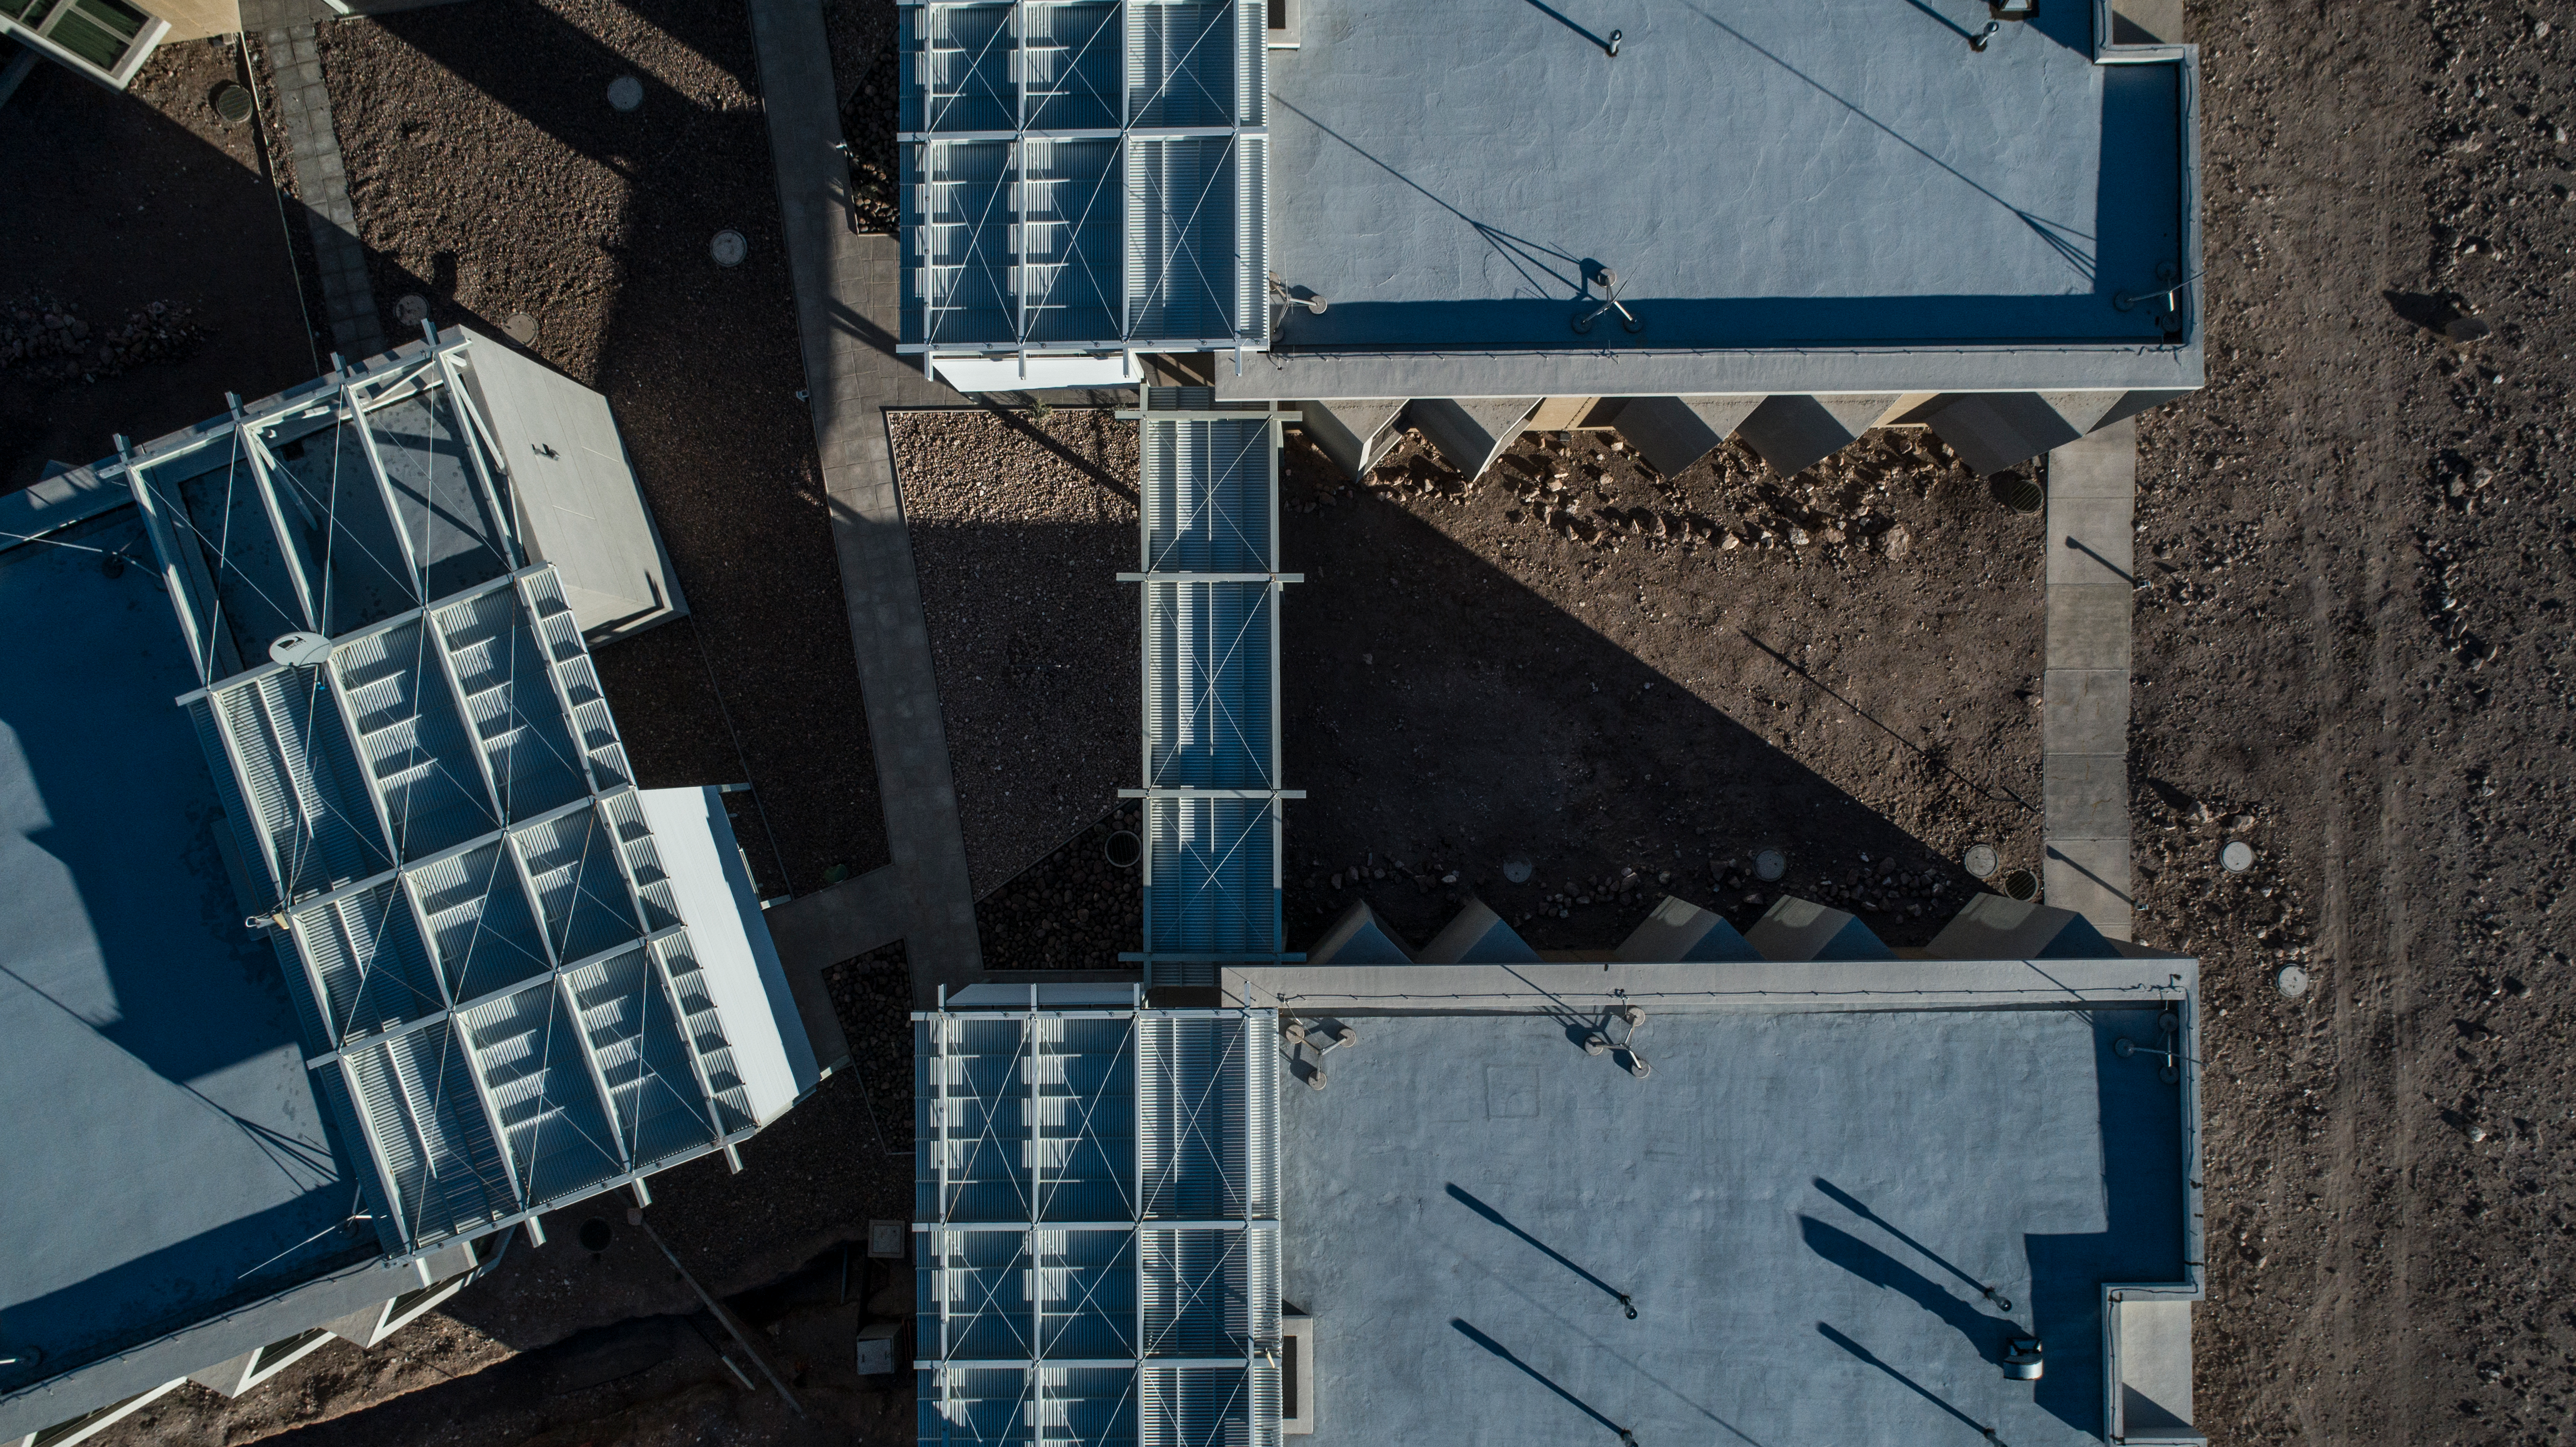

ALMA shutdown due to the Covid-19 pandemic in 2020

ALMA shutdown due to the Covid-19 pandemic in 2020. A Caretaking Team was in charge of guarding the observatory. A drone registered this images, accounting for the solitude of the ALMA base camp (OSF) and the antennas in the Chajnantor Plateau.

Credit: Ariel Marinkovic – X-CAM-ALMA (ESO/NAOJ/NRAO)